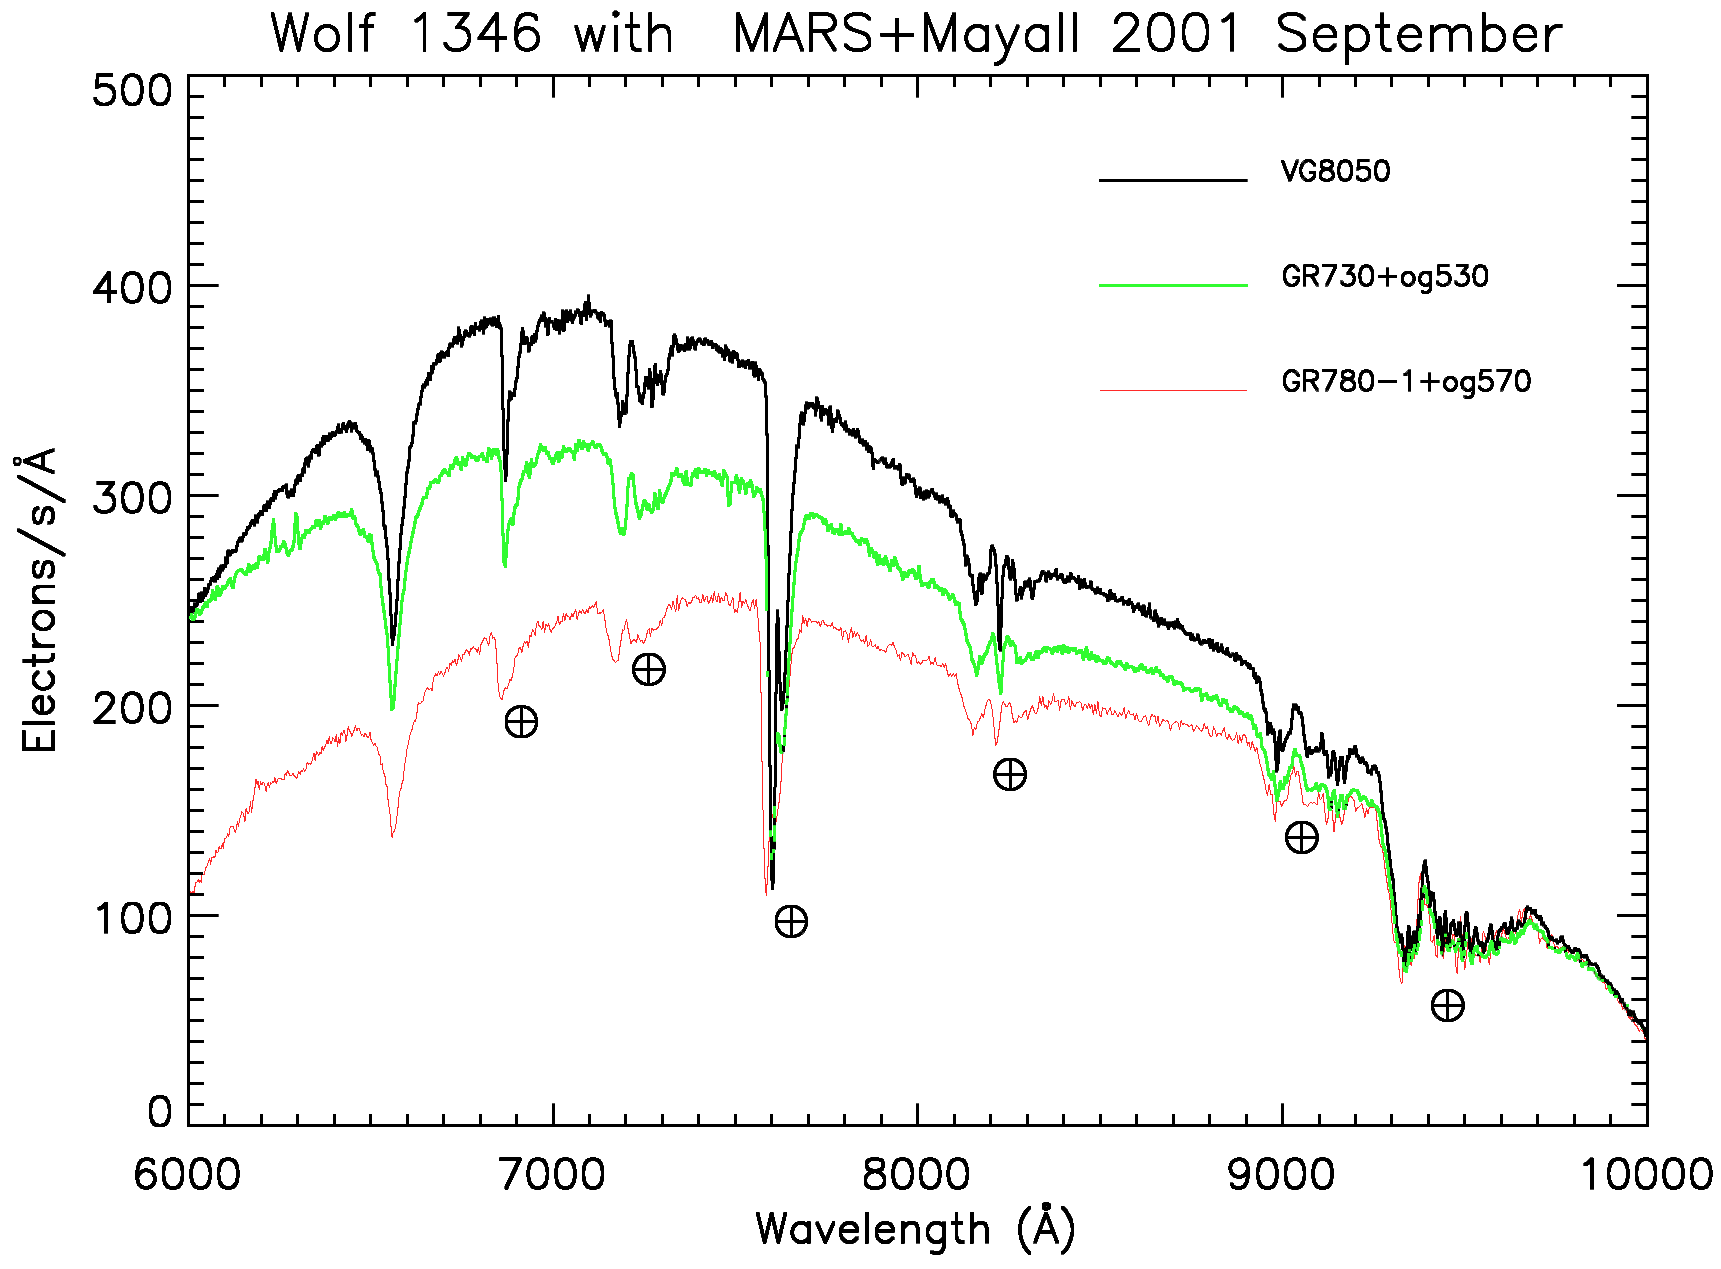

Spectra of Wolf 1346

Comparison of MARS observations of the spectrophotometric standard star Wolf 1346 using three different grisms: the VPH grism VG8050 (undeviated central wavelength = 8050 angstroms; ruling = 450lines/mm), and the old grisms GR730 (8010A, 300l/mm) and GR780-1 (9700A, 300l/mm). This shows the excellent performance of the new red-sensitive spectrograph on the Mayall 4-meter telescope, as well as the advantage of the new-style grating over the older gratings. See also the December 2001 NOAO Newsletter (currently only available in PDF format).

Credit: NOIRLab/NSF/AURA